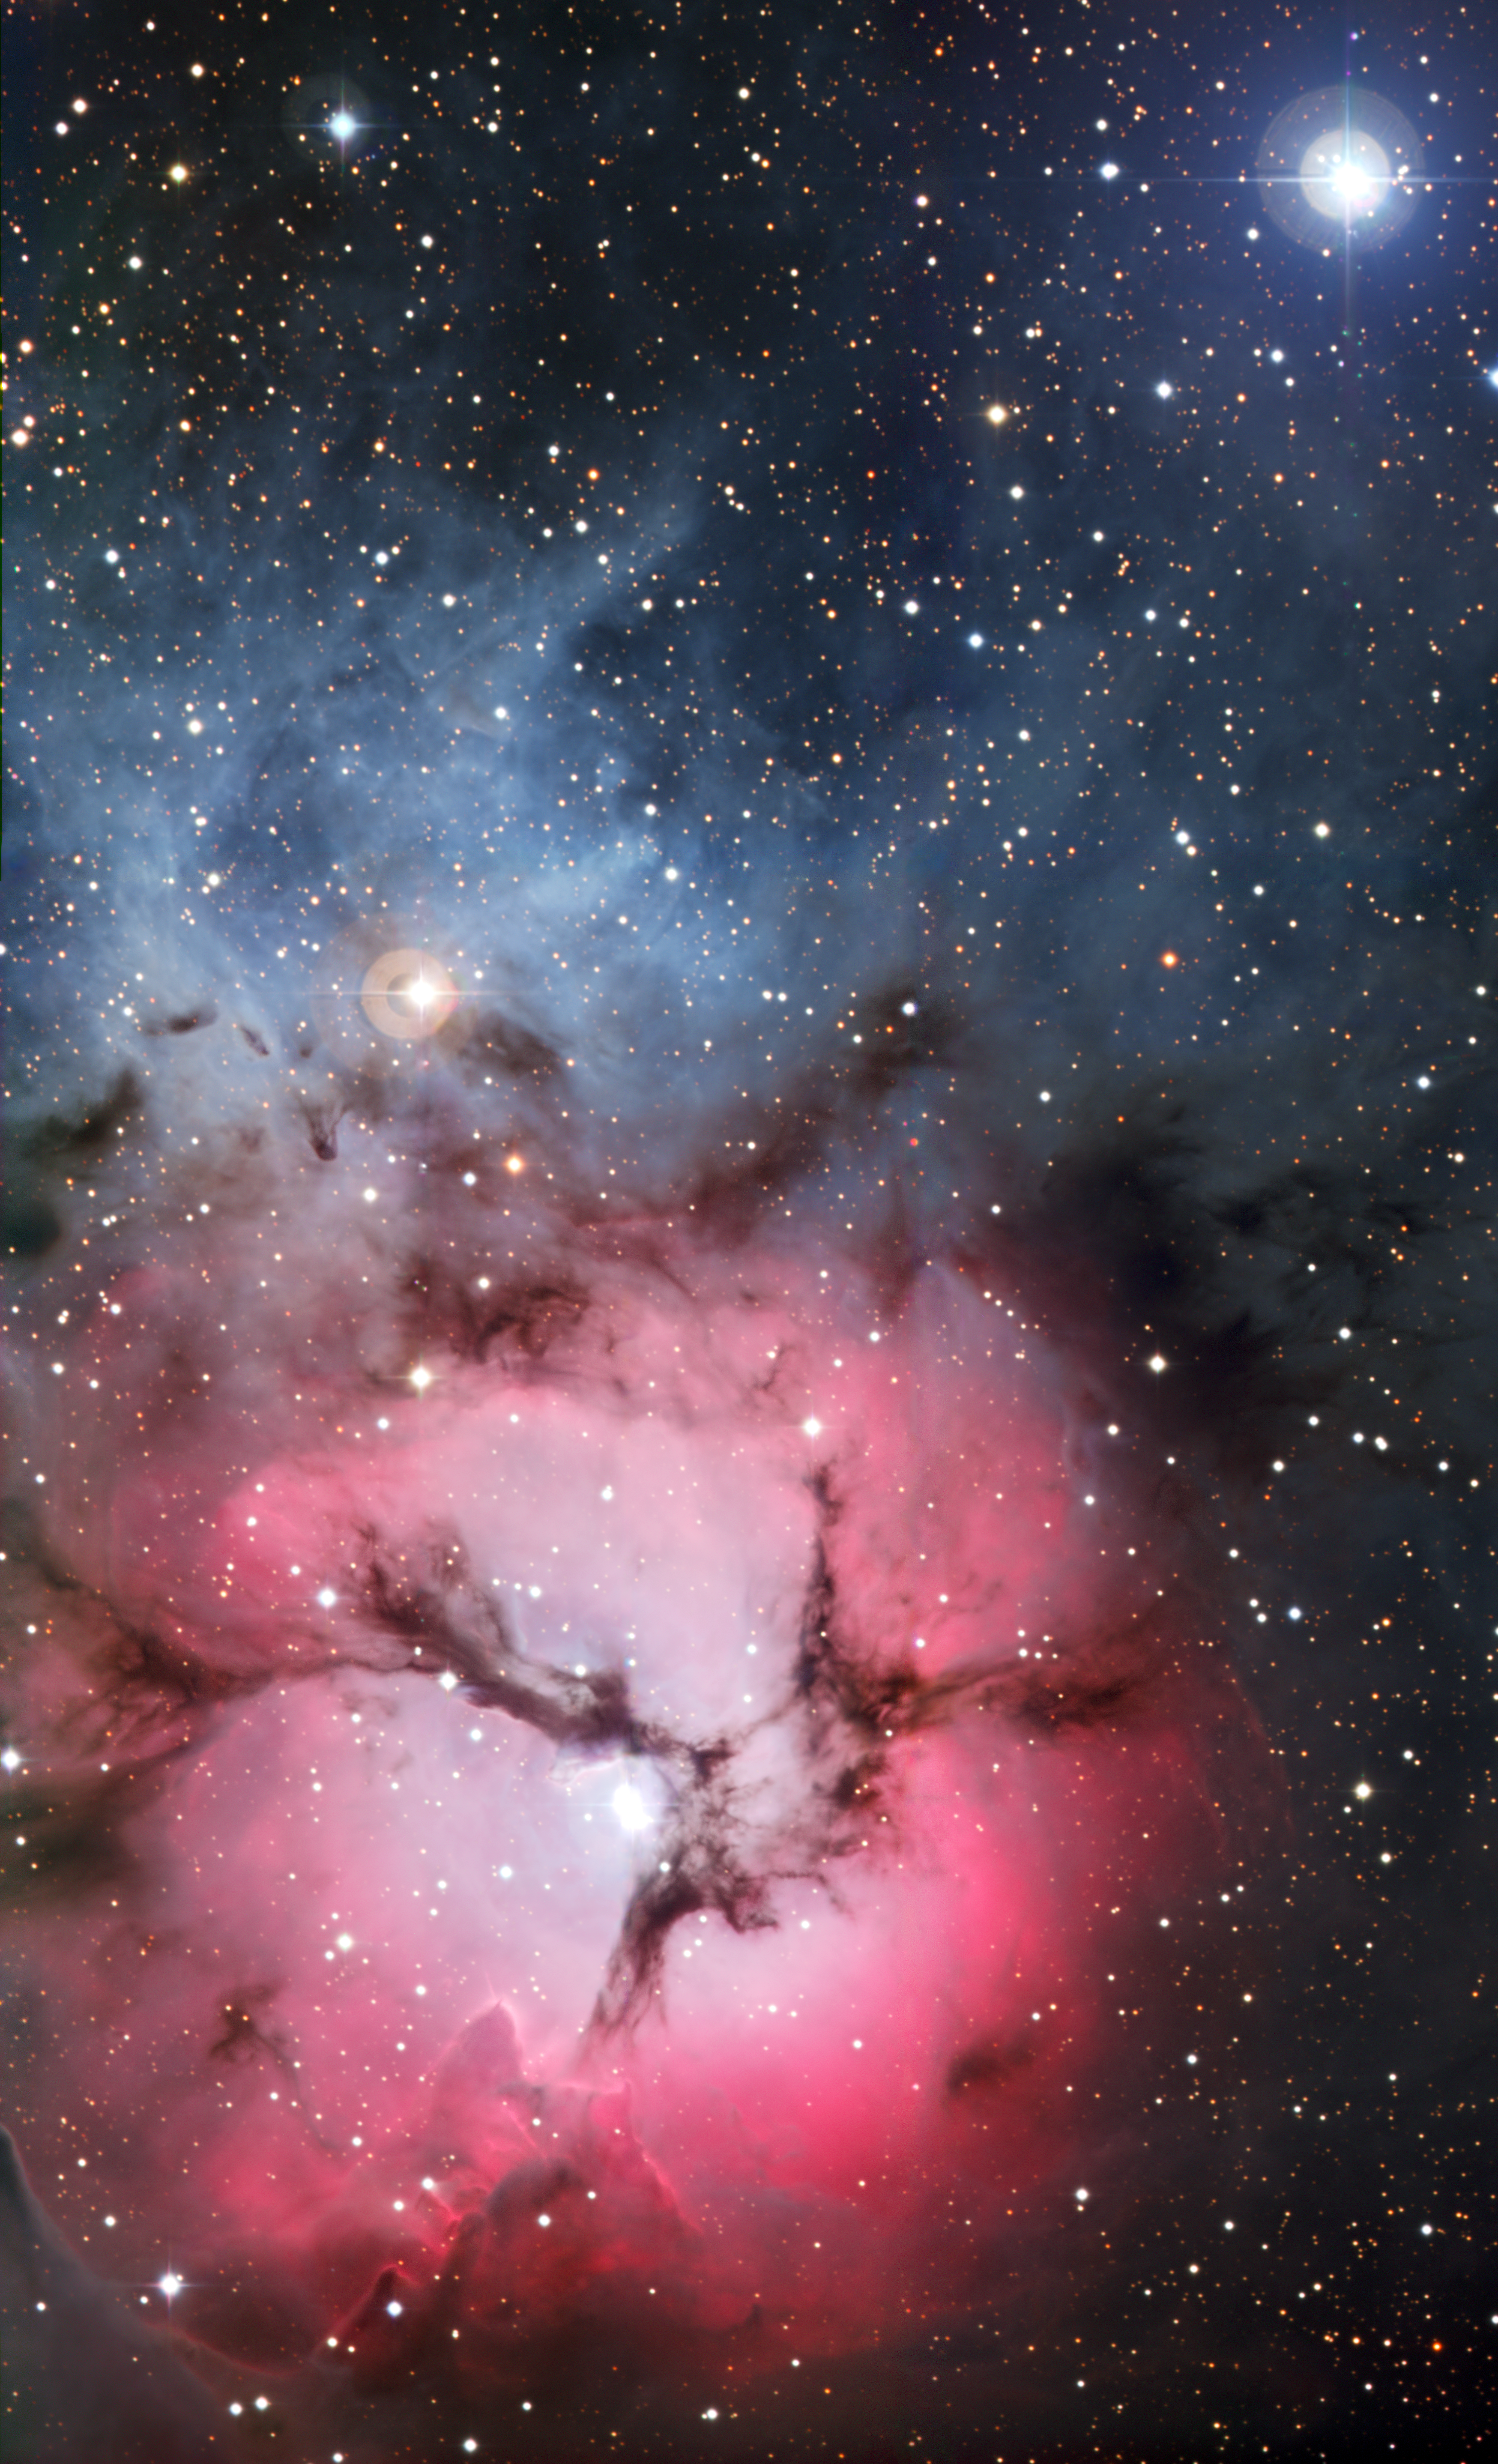

The Trifid Nebula

The massive star factory known as the Trifid Nebula was captured in all its glory with the Wide-Field Imager camera attached to the MPG/ESO 2.2-metre telescope at ESO’s La Silla Observatory in northern Chile. So named for the dark dust bands that trisect its glowing heart, the Trifid Nebula is a rare combination of three nebulae types that reveal the fury of freshly formed stars and point to more star birth in the future. The field of view of the image is approximately 13 x 17 arcminutes.

#L

Credit: ESO